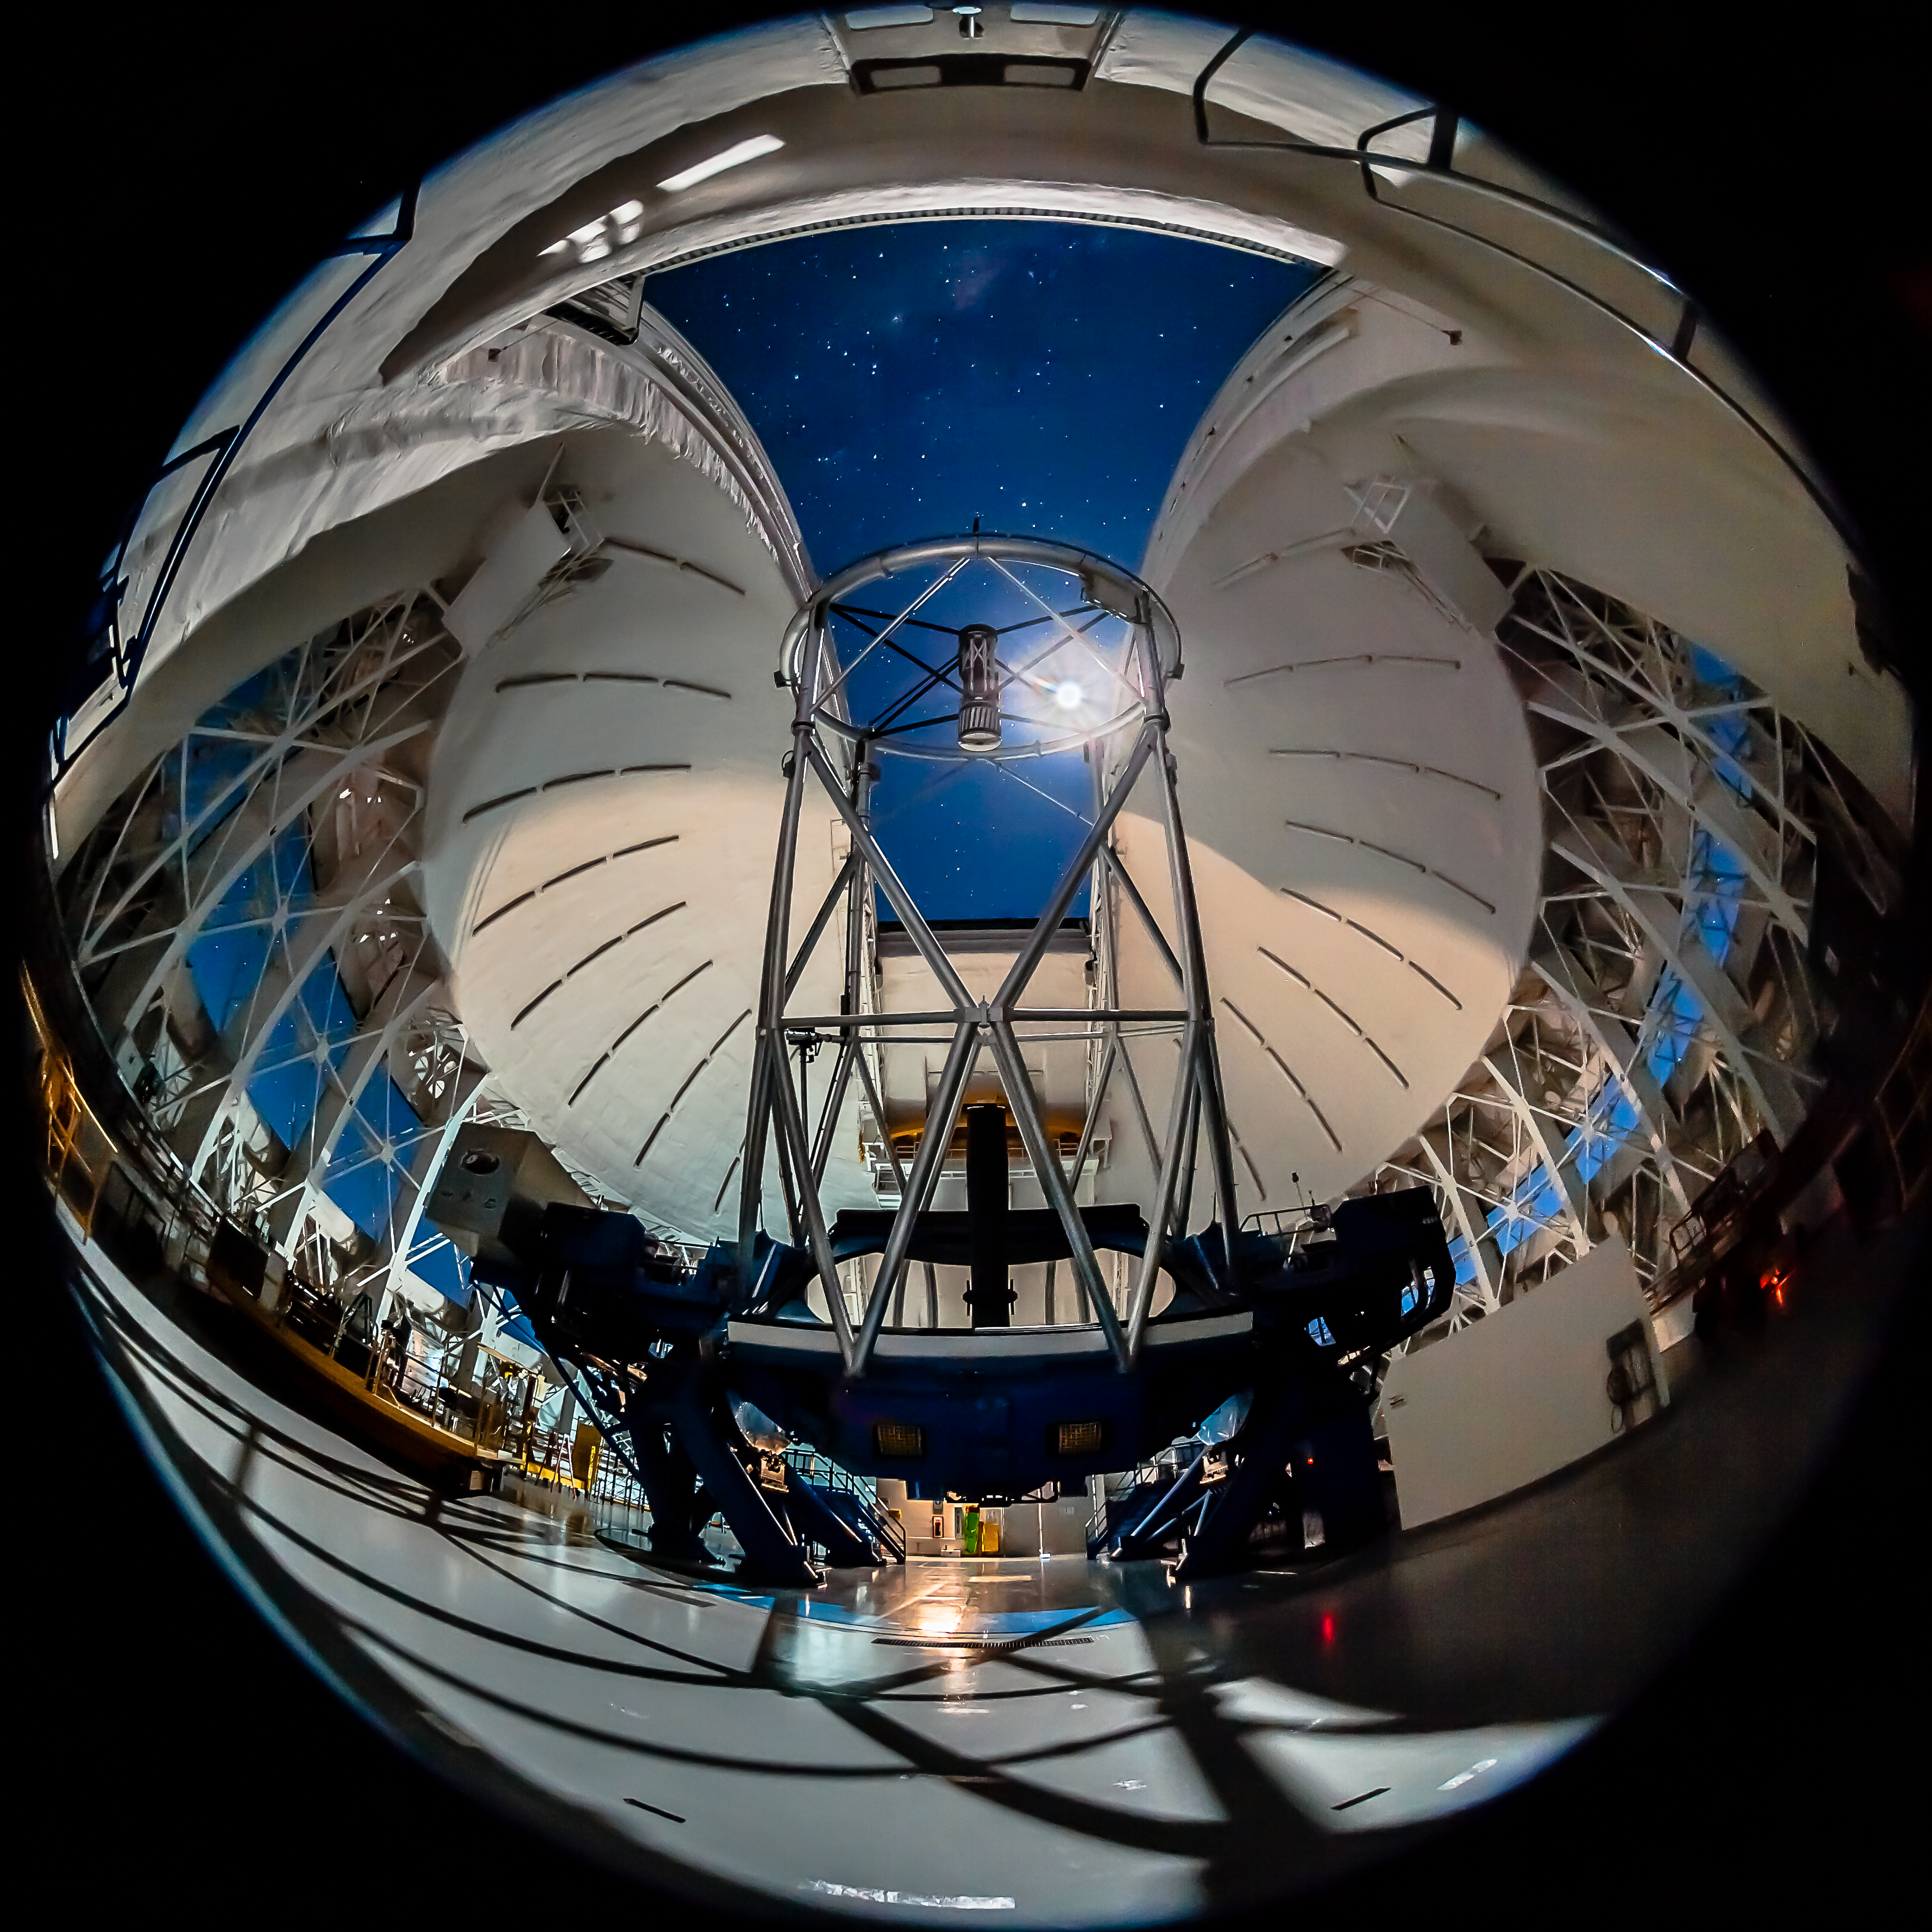

A Moonlit Giant

This stunning photograph, taken with a fish-eye lens from inside the Gemini South dome, shows the telescope in its altazimuth mount, pointing just high enough so that its giant 8-meter primary mirror is visible. The full Moon (seen blocked by one of the telescope’s trusses) illuminates both the dome’s interior and the night sky. The sky appears blue because the Moon reflects light from the Sun, whose blue wavelengths of light are most effectively scattered by molecules in Earth’s atmosphere (just like in the daytime sky). Note also the dome’s open vent gates; these remain open during observing runs (when winds are relatively light) to help equalize air temperatures inside and outside the dome. The Gemini South telescope is located at 2,737 meters (8,980 feet) elevation on Cerro Pachón, a mountain in the Chilean Andes. It is one of two 8-meter telescopes operated by the Gemini Observatory and managed by the Association of Universities for Research in Astronomy (AURA); the other, the Frederick C. Gillett Gemini North telescope, is located near the summit of Maunakea on the island of Hawai‘i. Download printable PDF 2.9MB

Credit: International Gemini Observatory/AURA/Manuel Paredes